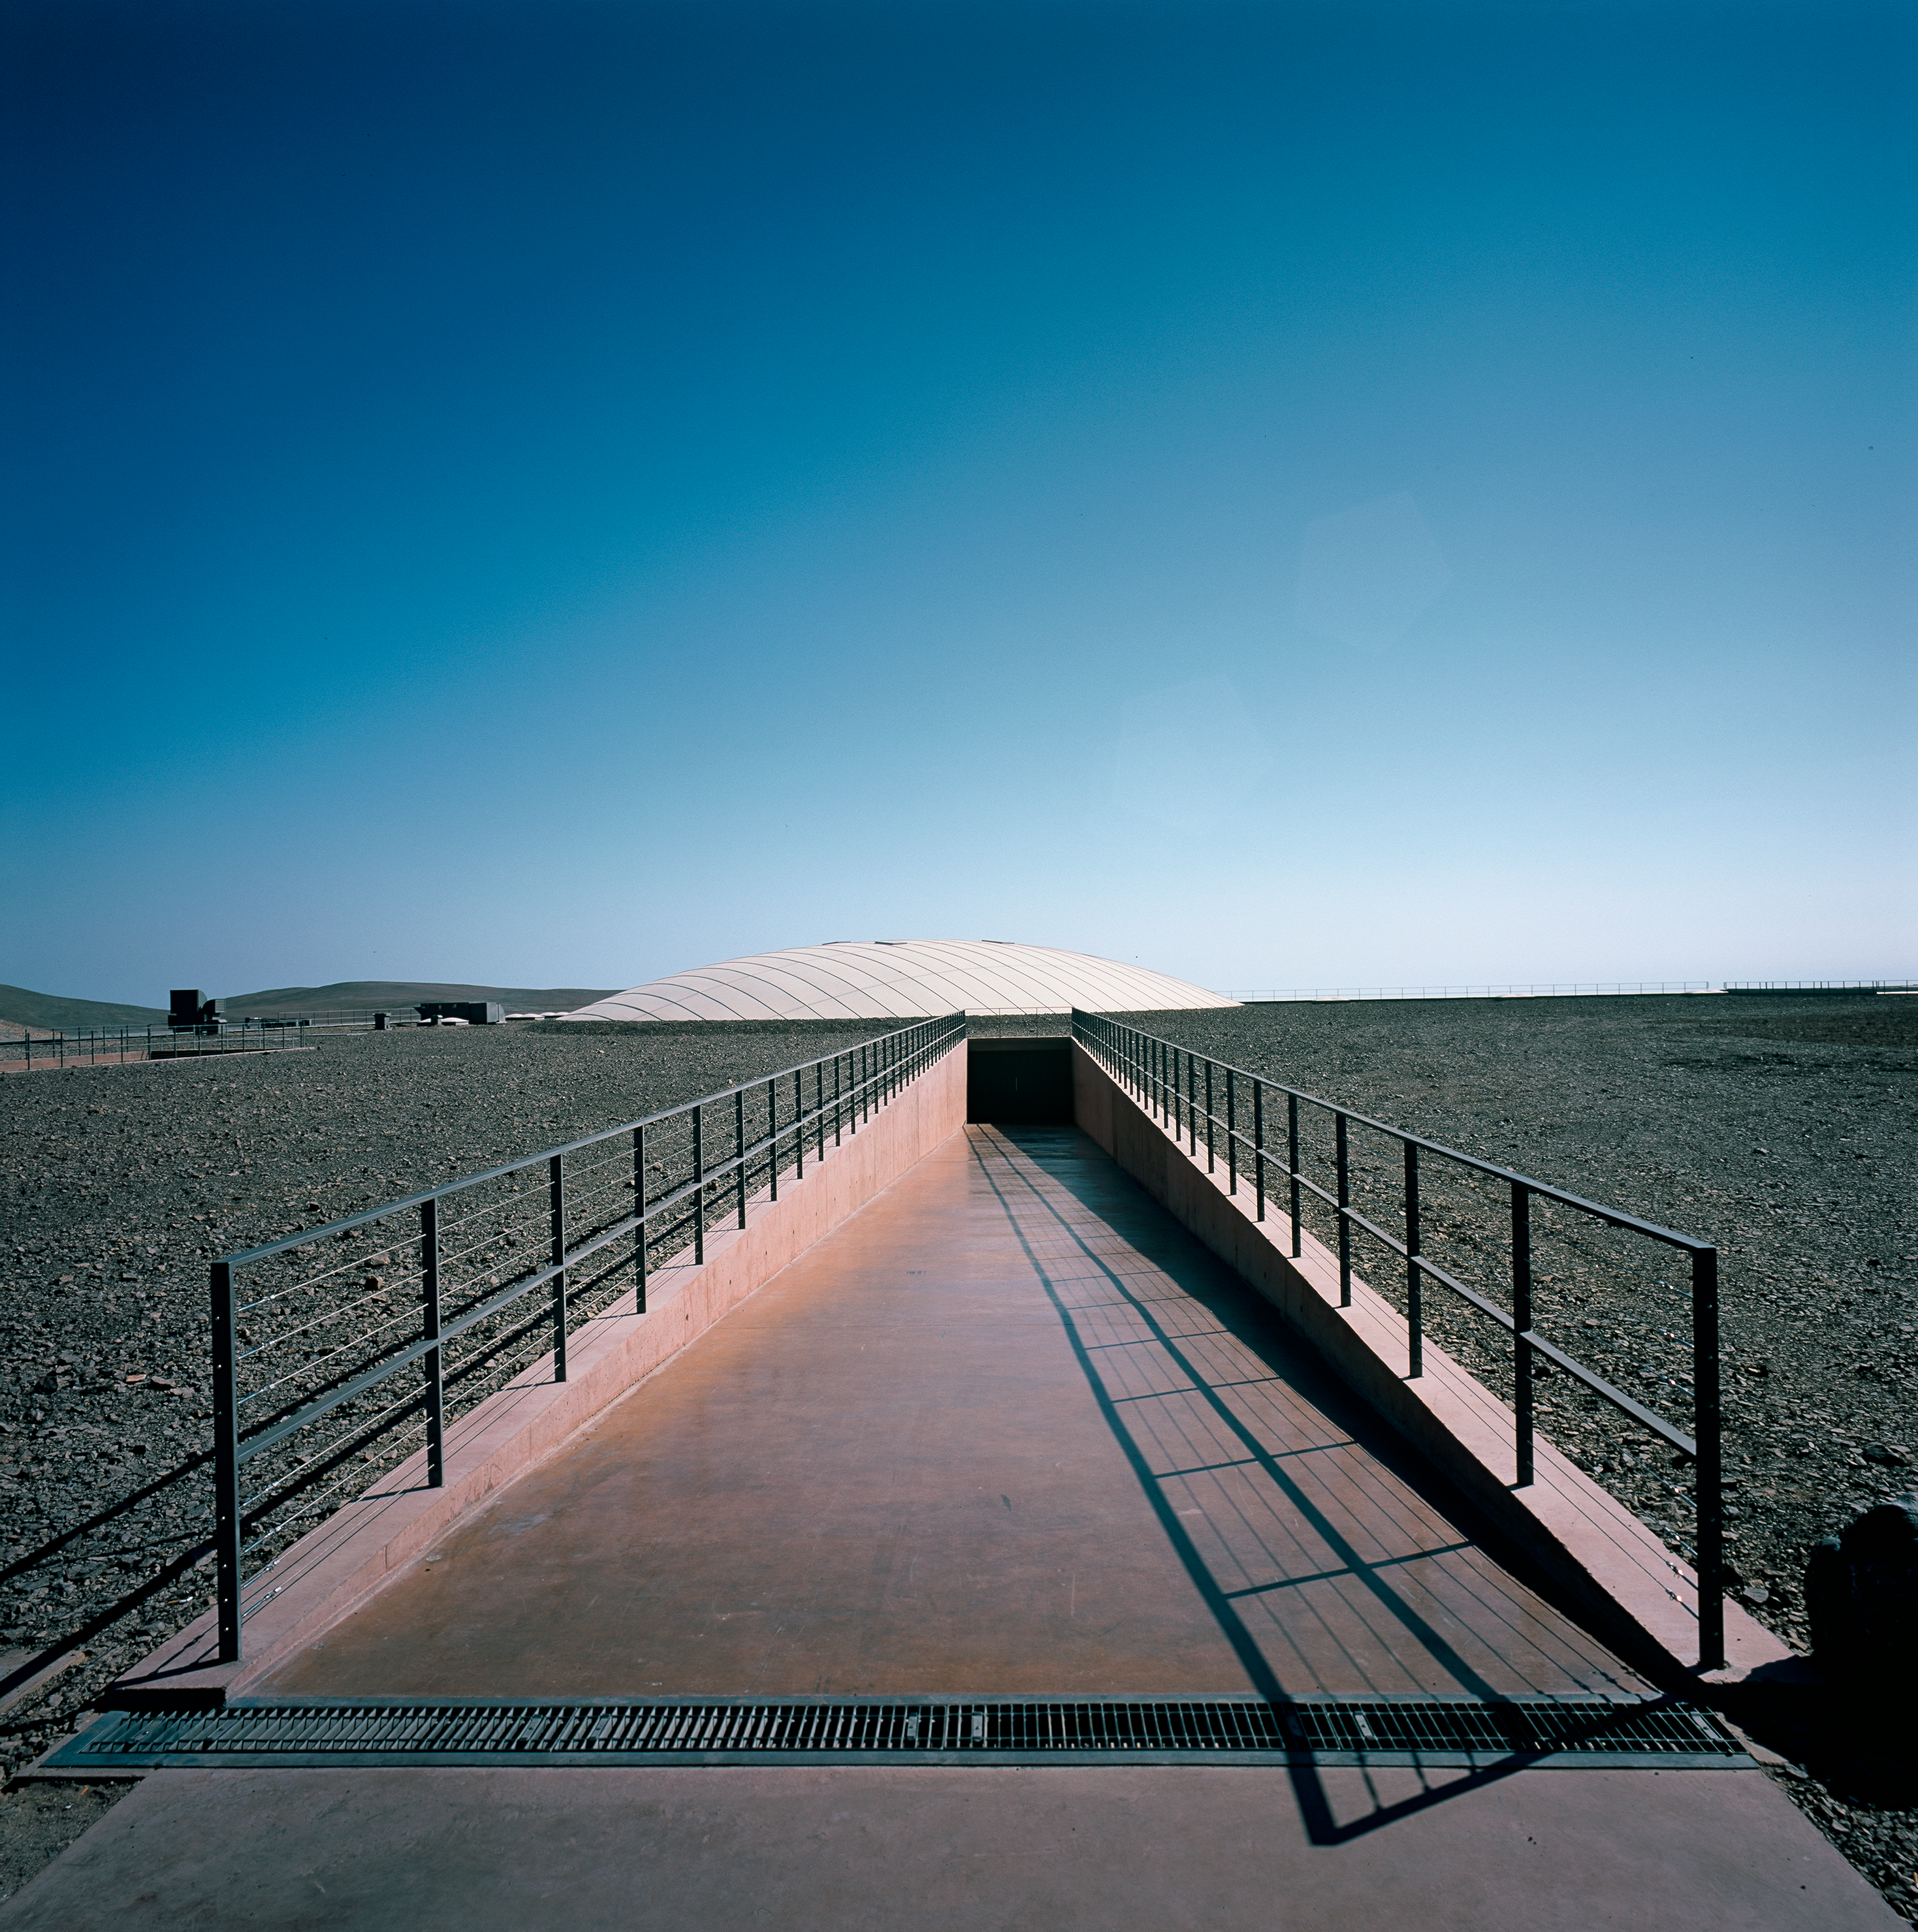

Paranal Residencia

The main entrance to the Paranal Residencia, in Chile. this image was obtained in March 2002.

Credit: ESO